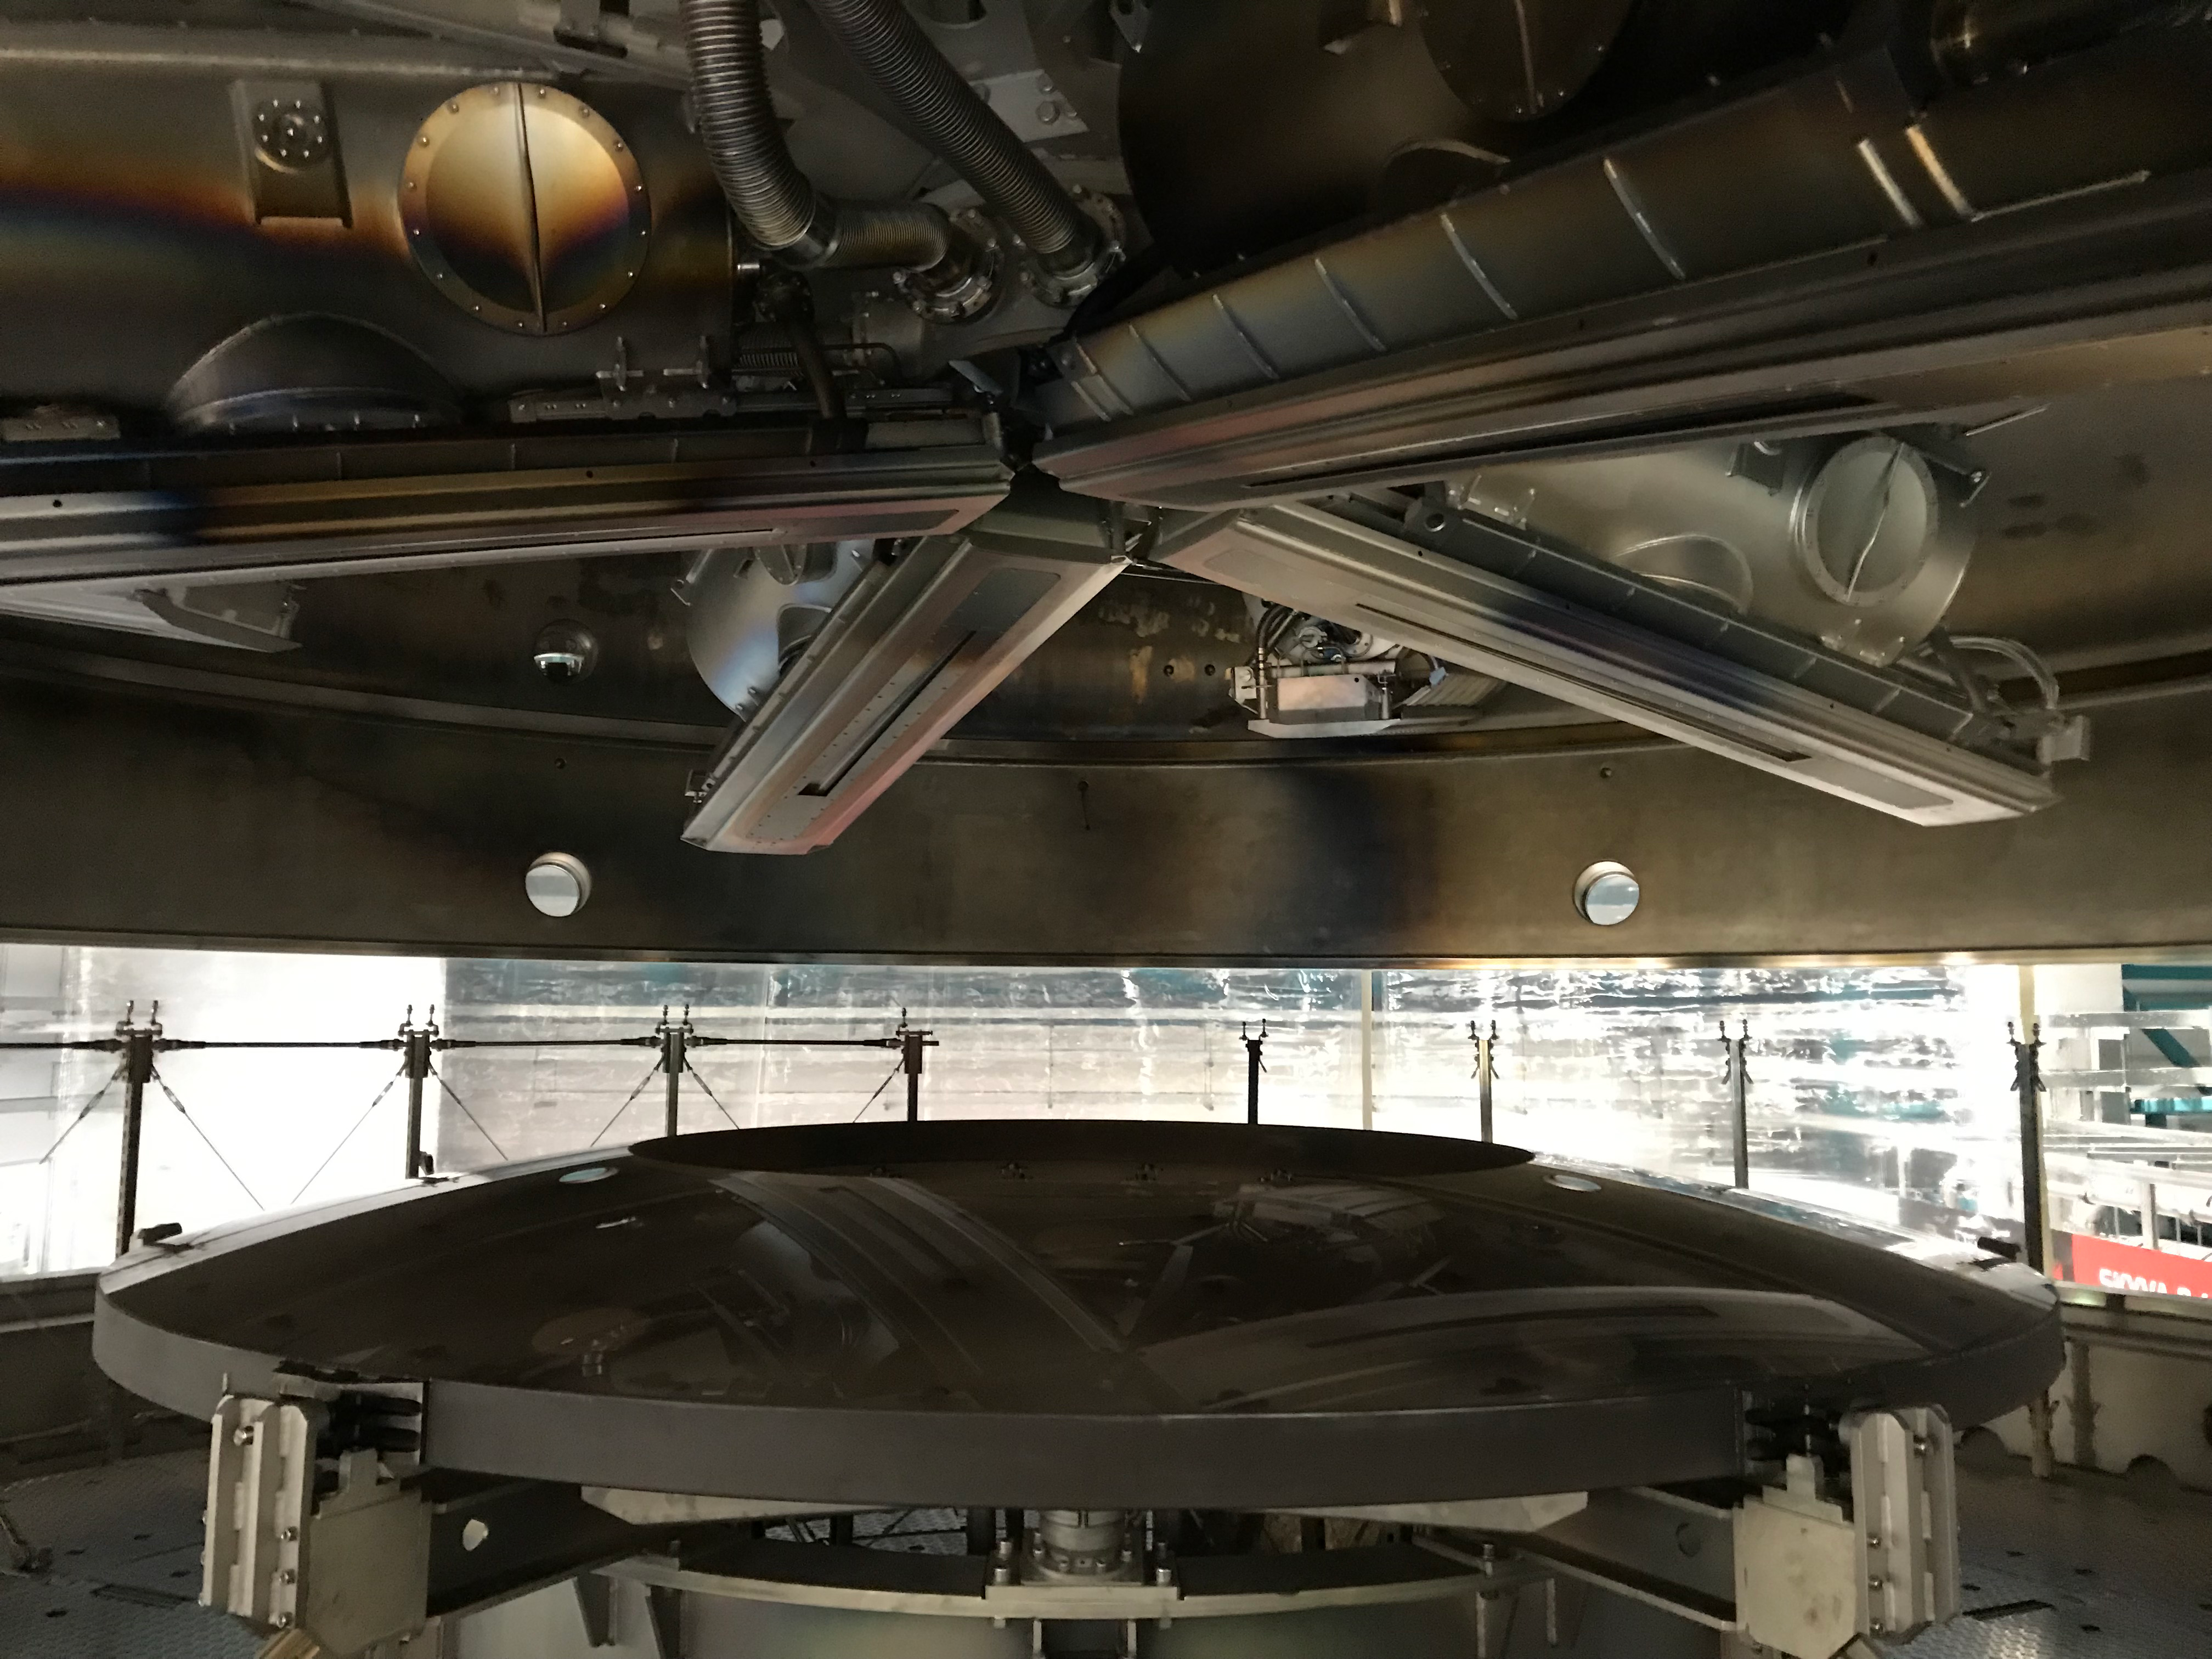

M2 Coating

The LSST Secondary Mirror (M2) was successfully coated with a silver reflective coating at the LSST summit facility building on Cerro Pachón on July 16, 2019.

Credit: Rubin Observatory/NSF/AURA